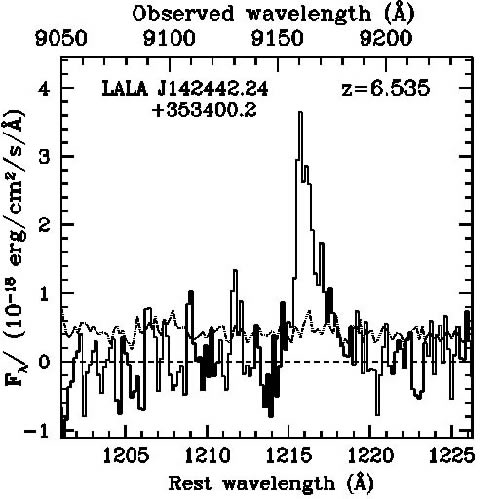

Spectrum of LALA J142442.24+353400.2

Spectrum of LALA J142442.24+353400.2, obtained with the GMOS spectrograph on Gemini North. The solid histogram shows the measured flux; the dotted line shows the one-sigma flux uncertainties. The asymmetry of the line is clearly visible. There is no emission at 907.2 nm, where the [OIII] 495.9 nm line would be expected if the 916 nm feature was [OIII] 500.7 nm. The spectrum was obtained using the nod & shuffle technique that allows accurate subtraction of the contaminating sky emission lines.

Credit: International Gemini Observatory/NOIRLab/NSF/AURA